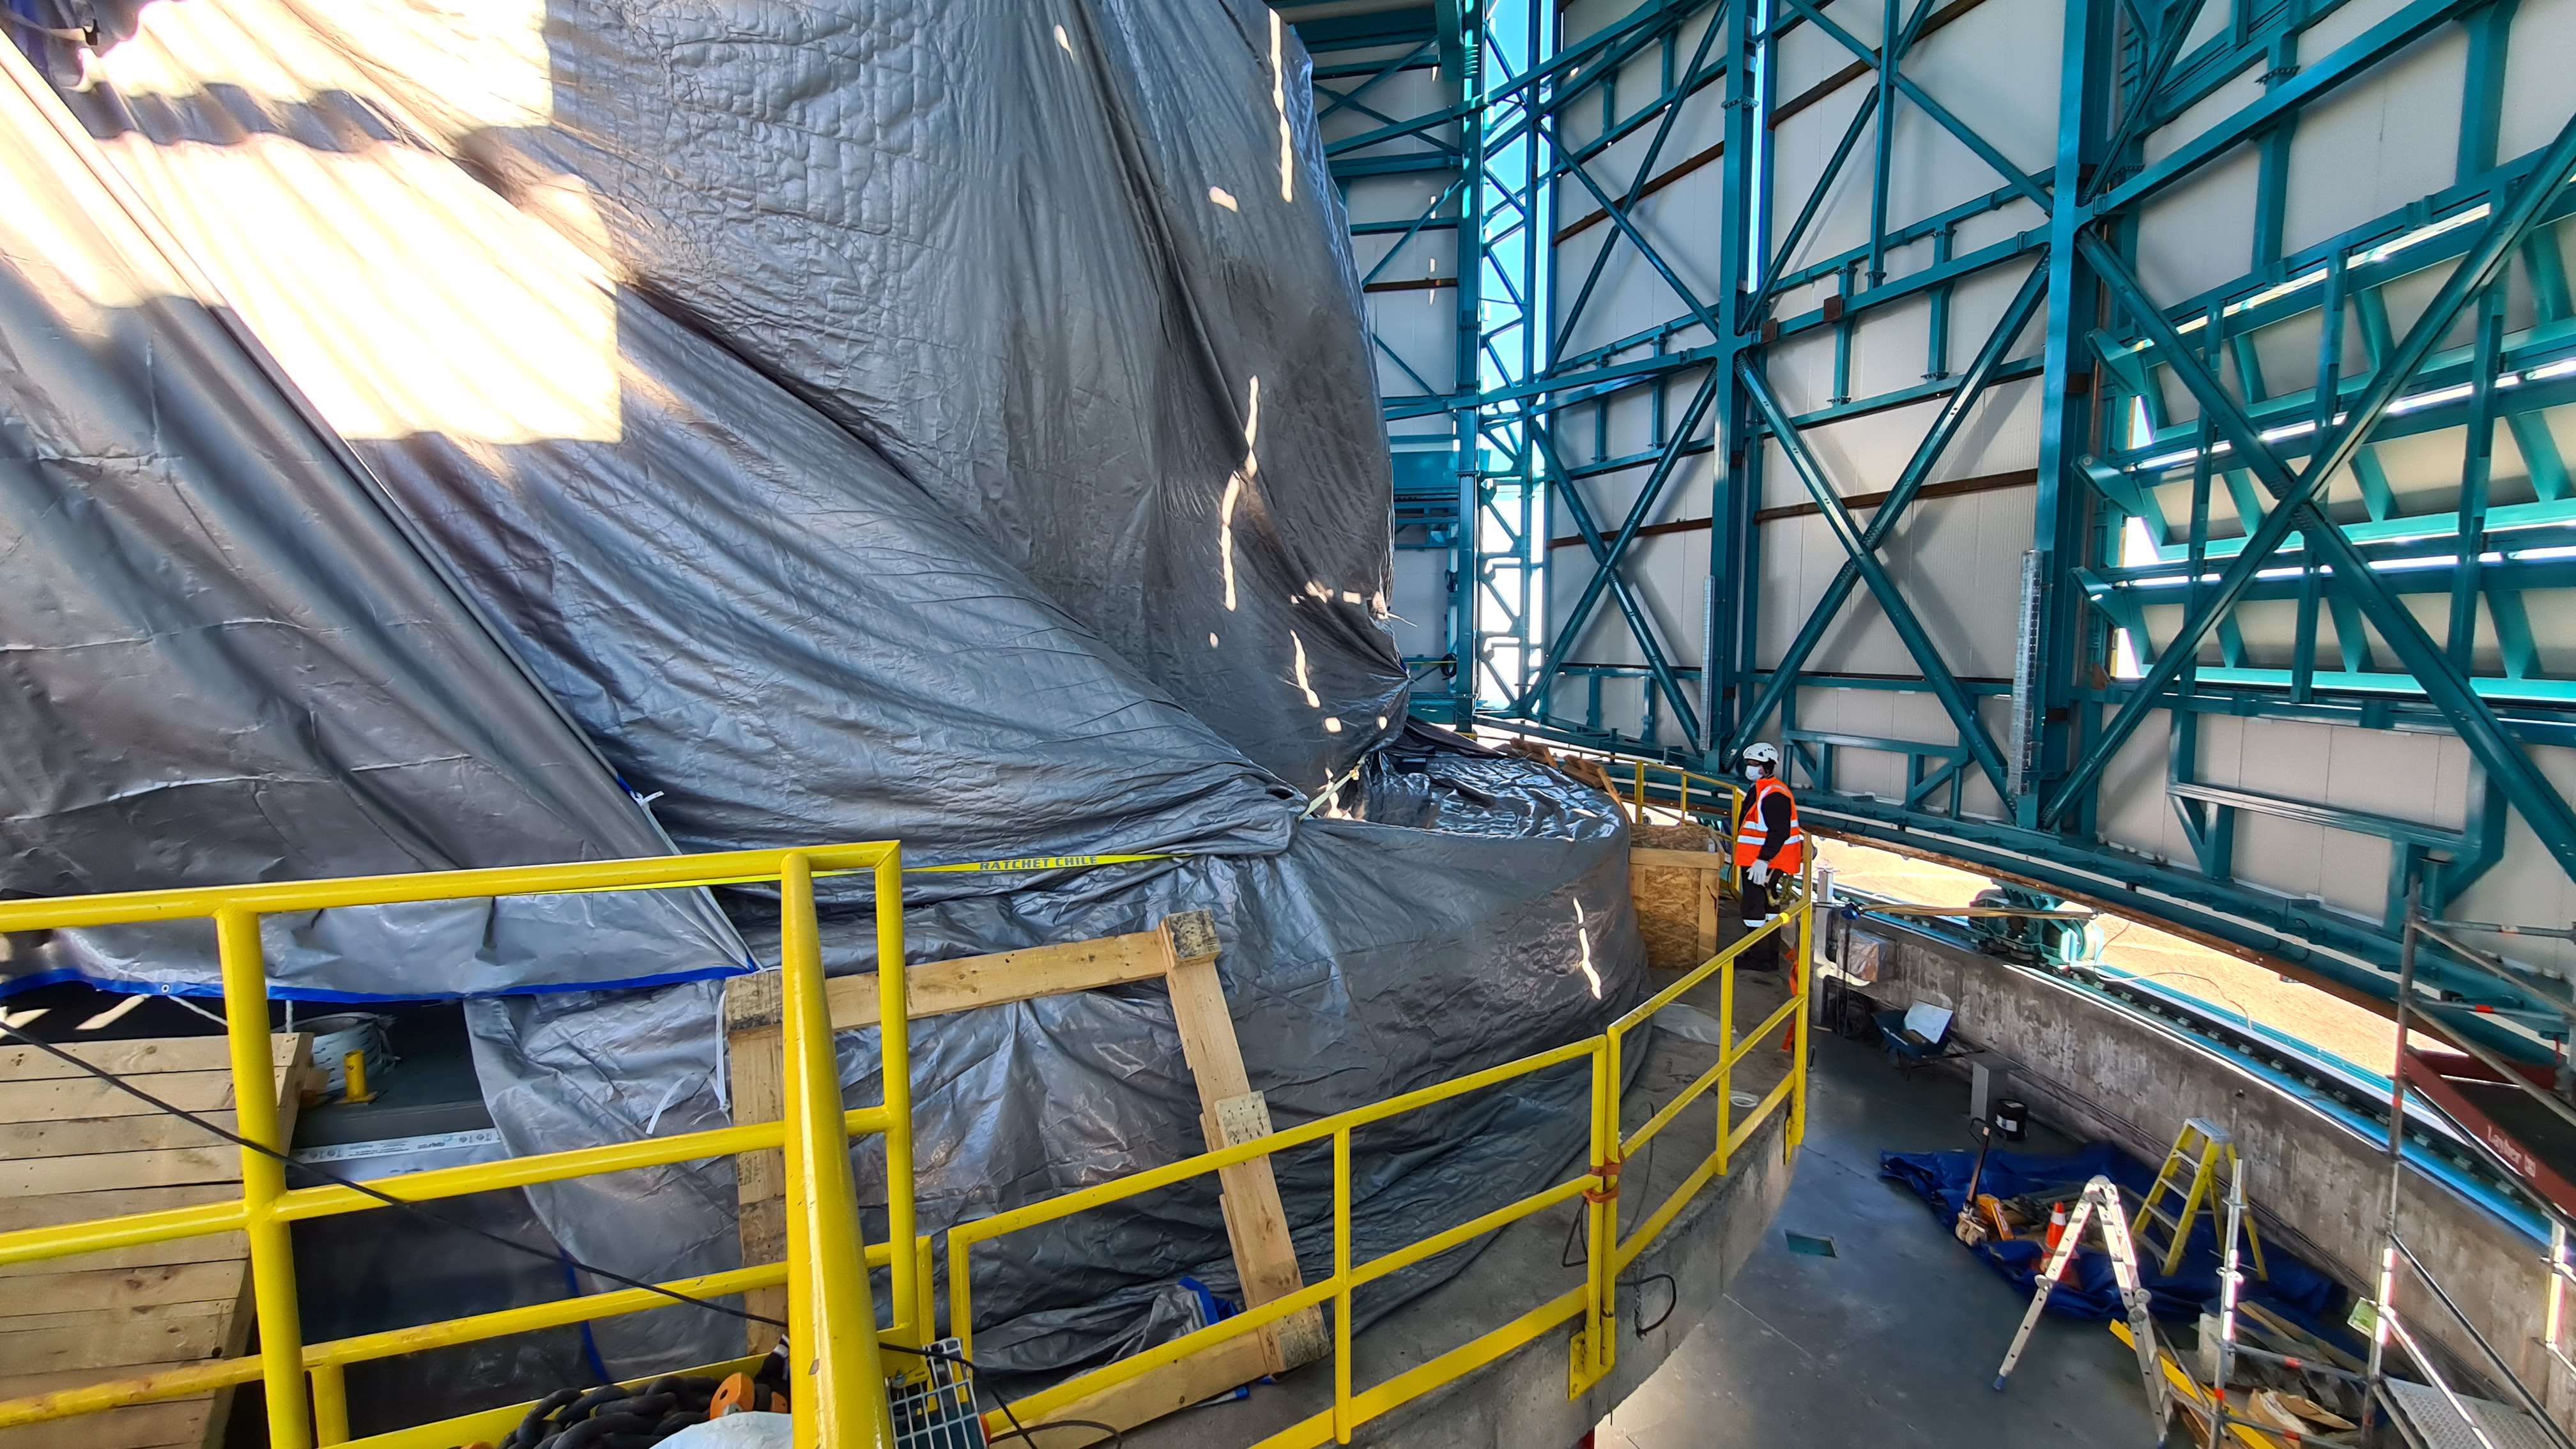

Summit Inspection May 26, 2020

A regular inspection of the Cerro Pachón construction site took place on May 26th. This visit included more work on the Dome and a detailed inspection of Telescope Mount Assembly (TMA) stored materials, as requested by TMA vendor Asturfeito.

Credit: Rubin Observatory/NSF/AURA